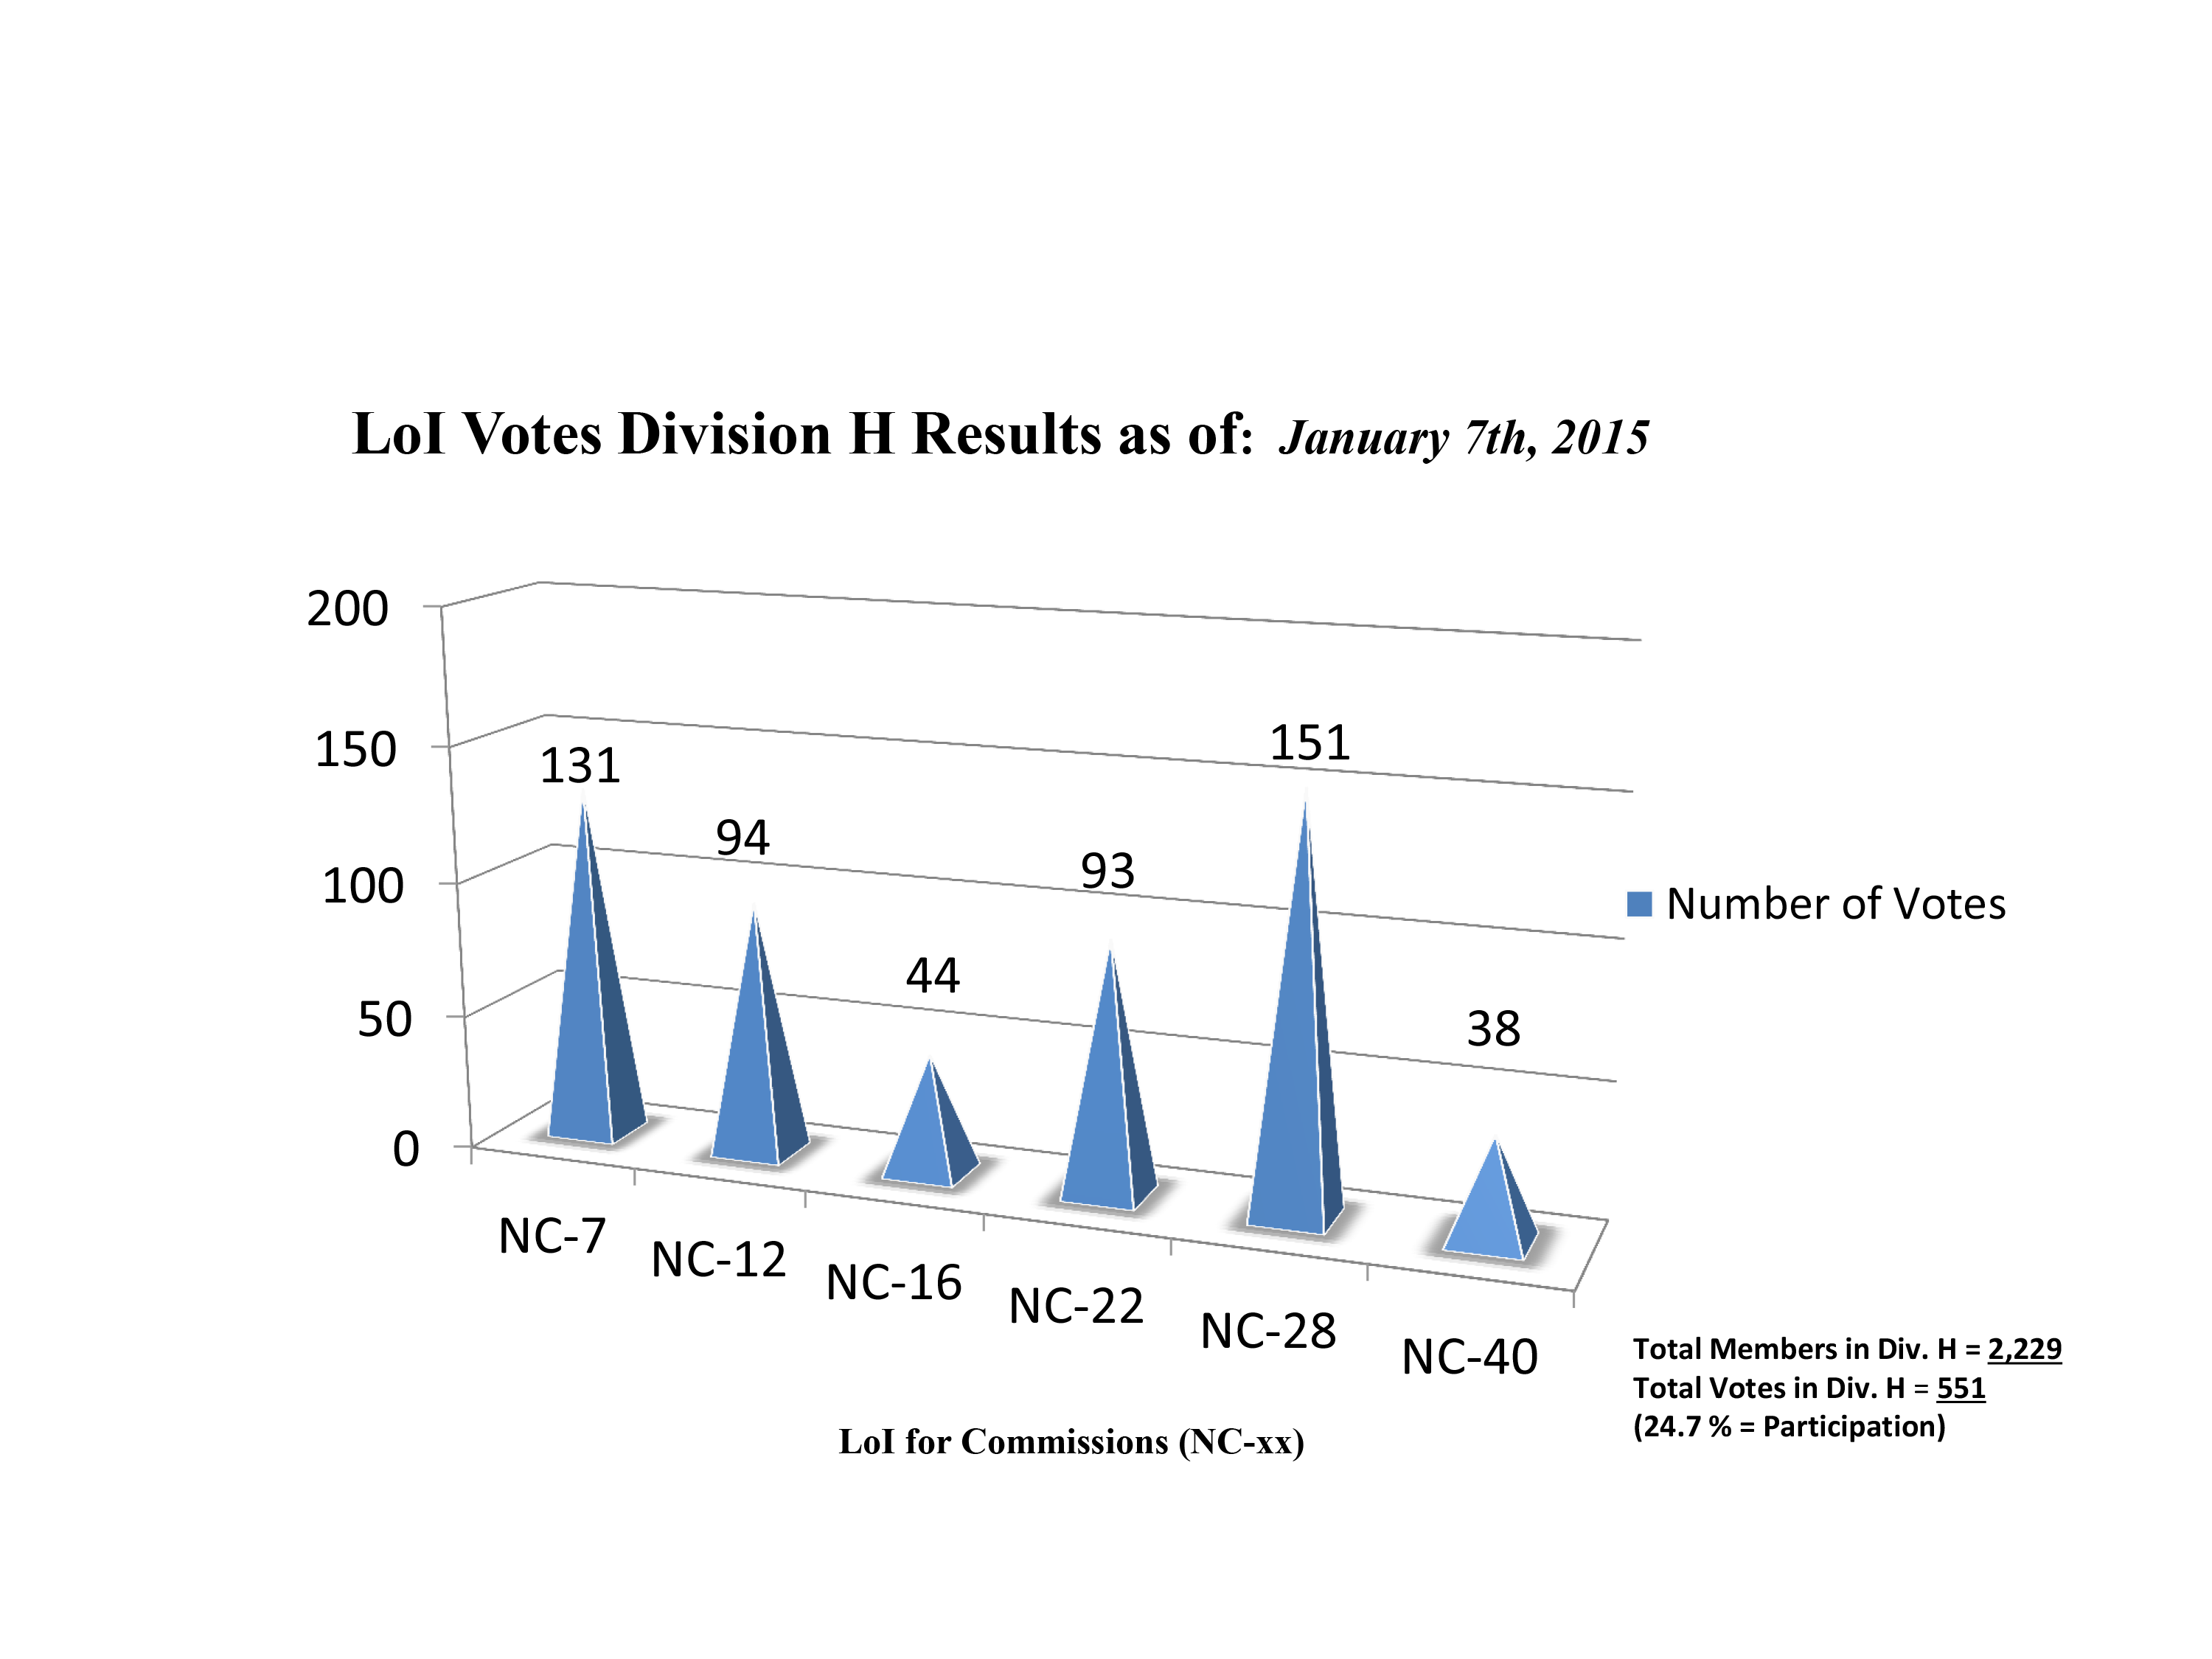

Division H Commission Reform votes (final results)

The graph presents the final results sorted by Division. Proposed Commissions may appear in more than one Division, if the proposers have requested the Cross-Division status. Only the Primary Division has been taken into account for the Inter-Division status.

Division H: Interstellar Matter & Local Universe
NC-7: Stellar Cluster sin Space & Time
NC-12: Celestial Spectroscopy
NC-16: Planetary Nebulae
NC-22: Astrochemistry
NC-28: The Local Universe
NC-40: The Galactic Center Environment

Credit: IAU